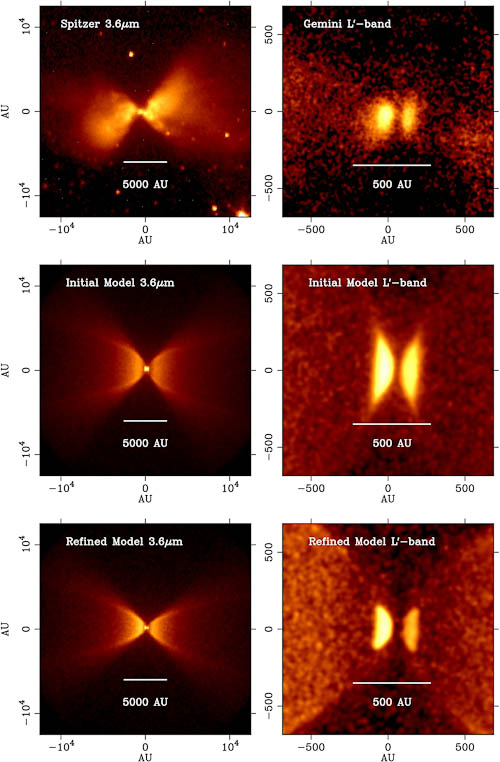

Observations of L1527 from Spitzer and Gemini

Top row: Observations of L1527 from Spitzer and Gemini. Middle row: First model of L1527 that was constructed without the Gemini data. Bottom row: Refined model using new Gemini imaging of the disk.

Credit: International Gemini Observatory/NOIRLab/NSF/AURA